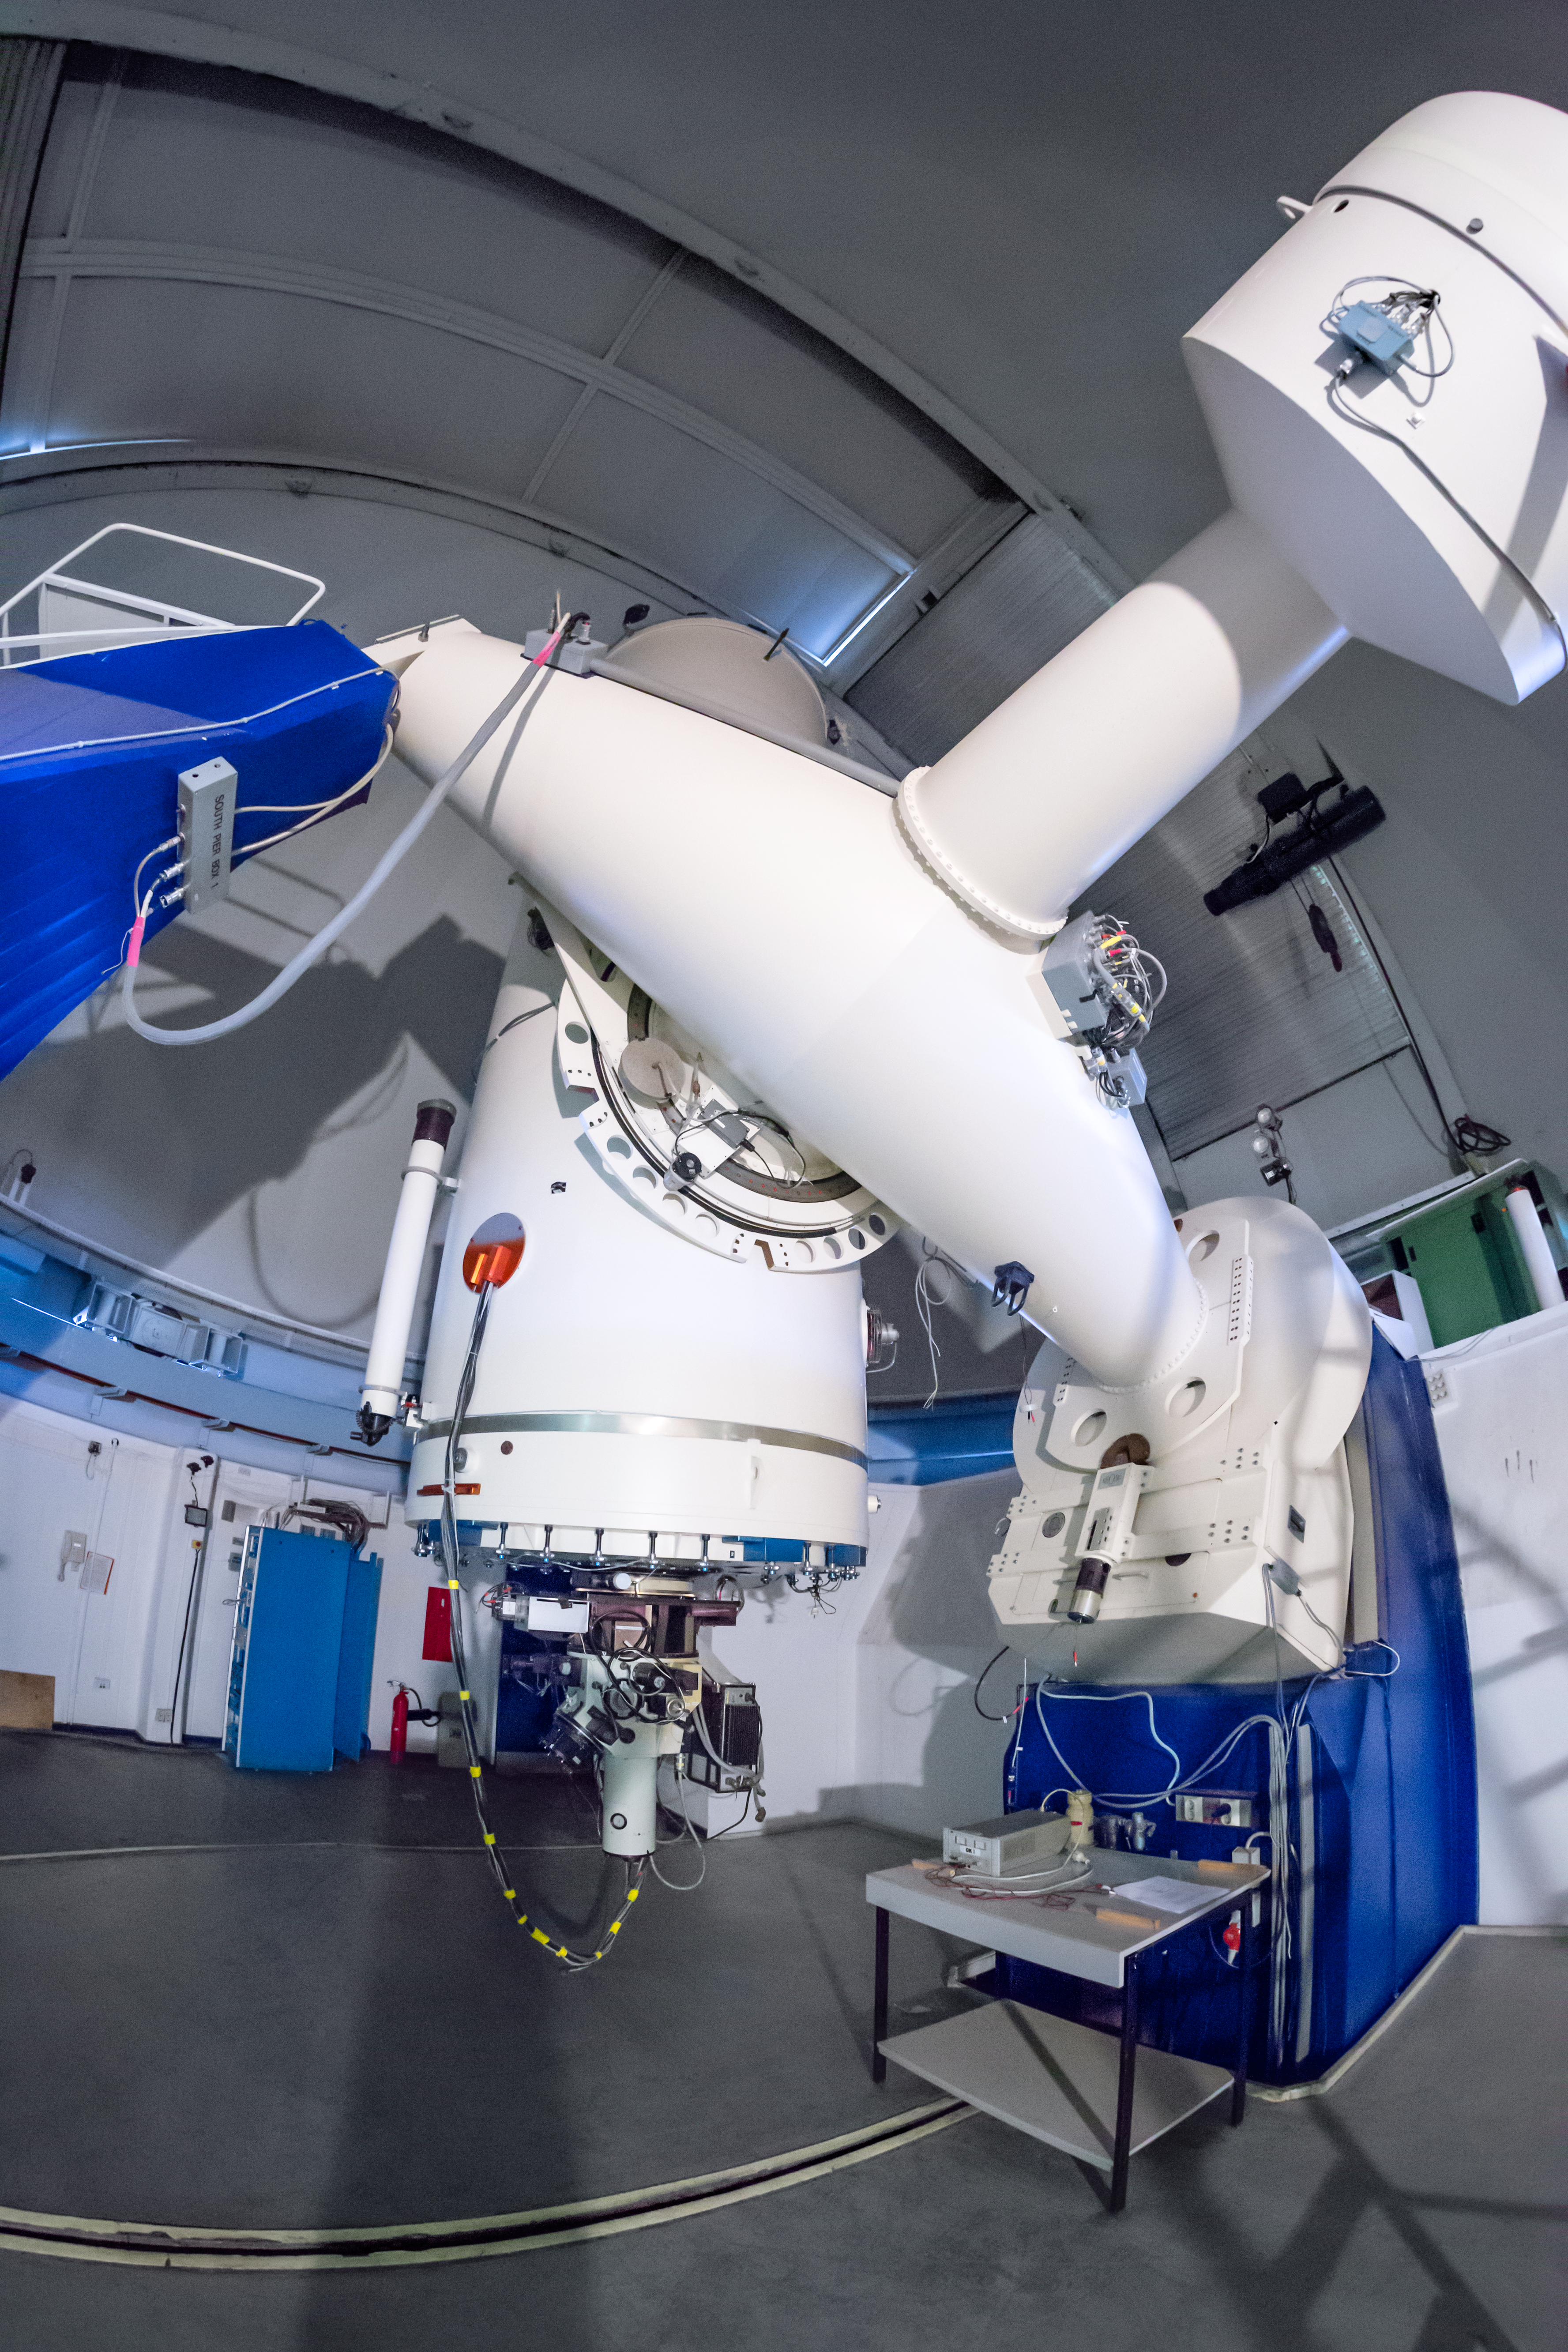

More about the Boller and Chivens Spectrograph

The Boller and Chivens Spectrograph as seen in 2017. It is currently decommissioned after 30 years of usage in the ESO 1.52-metre telescope. This spectrograph had experimented several changes through the decades, for example its enhancement through the CCD#39 detector.

Credit: ESO